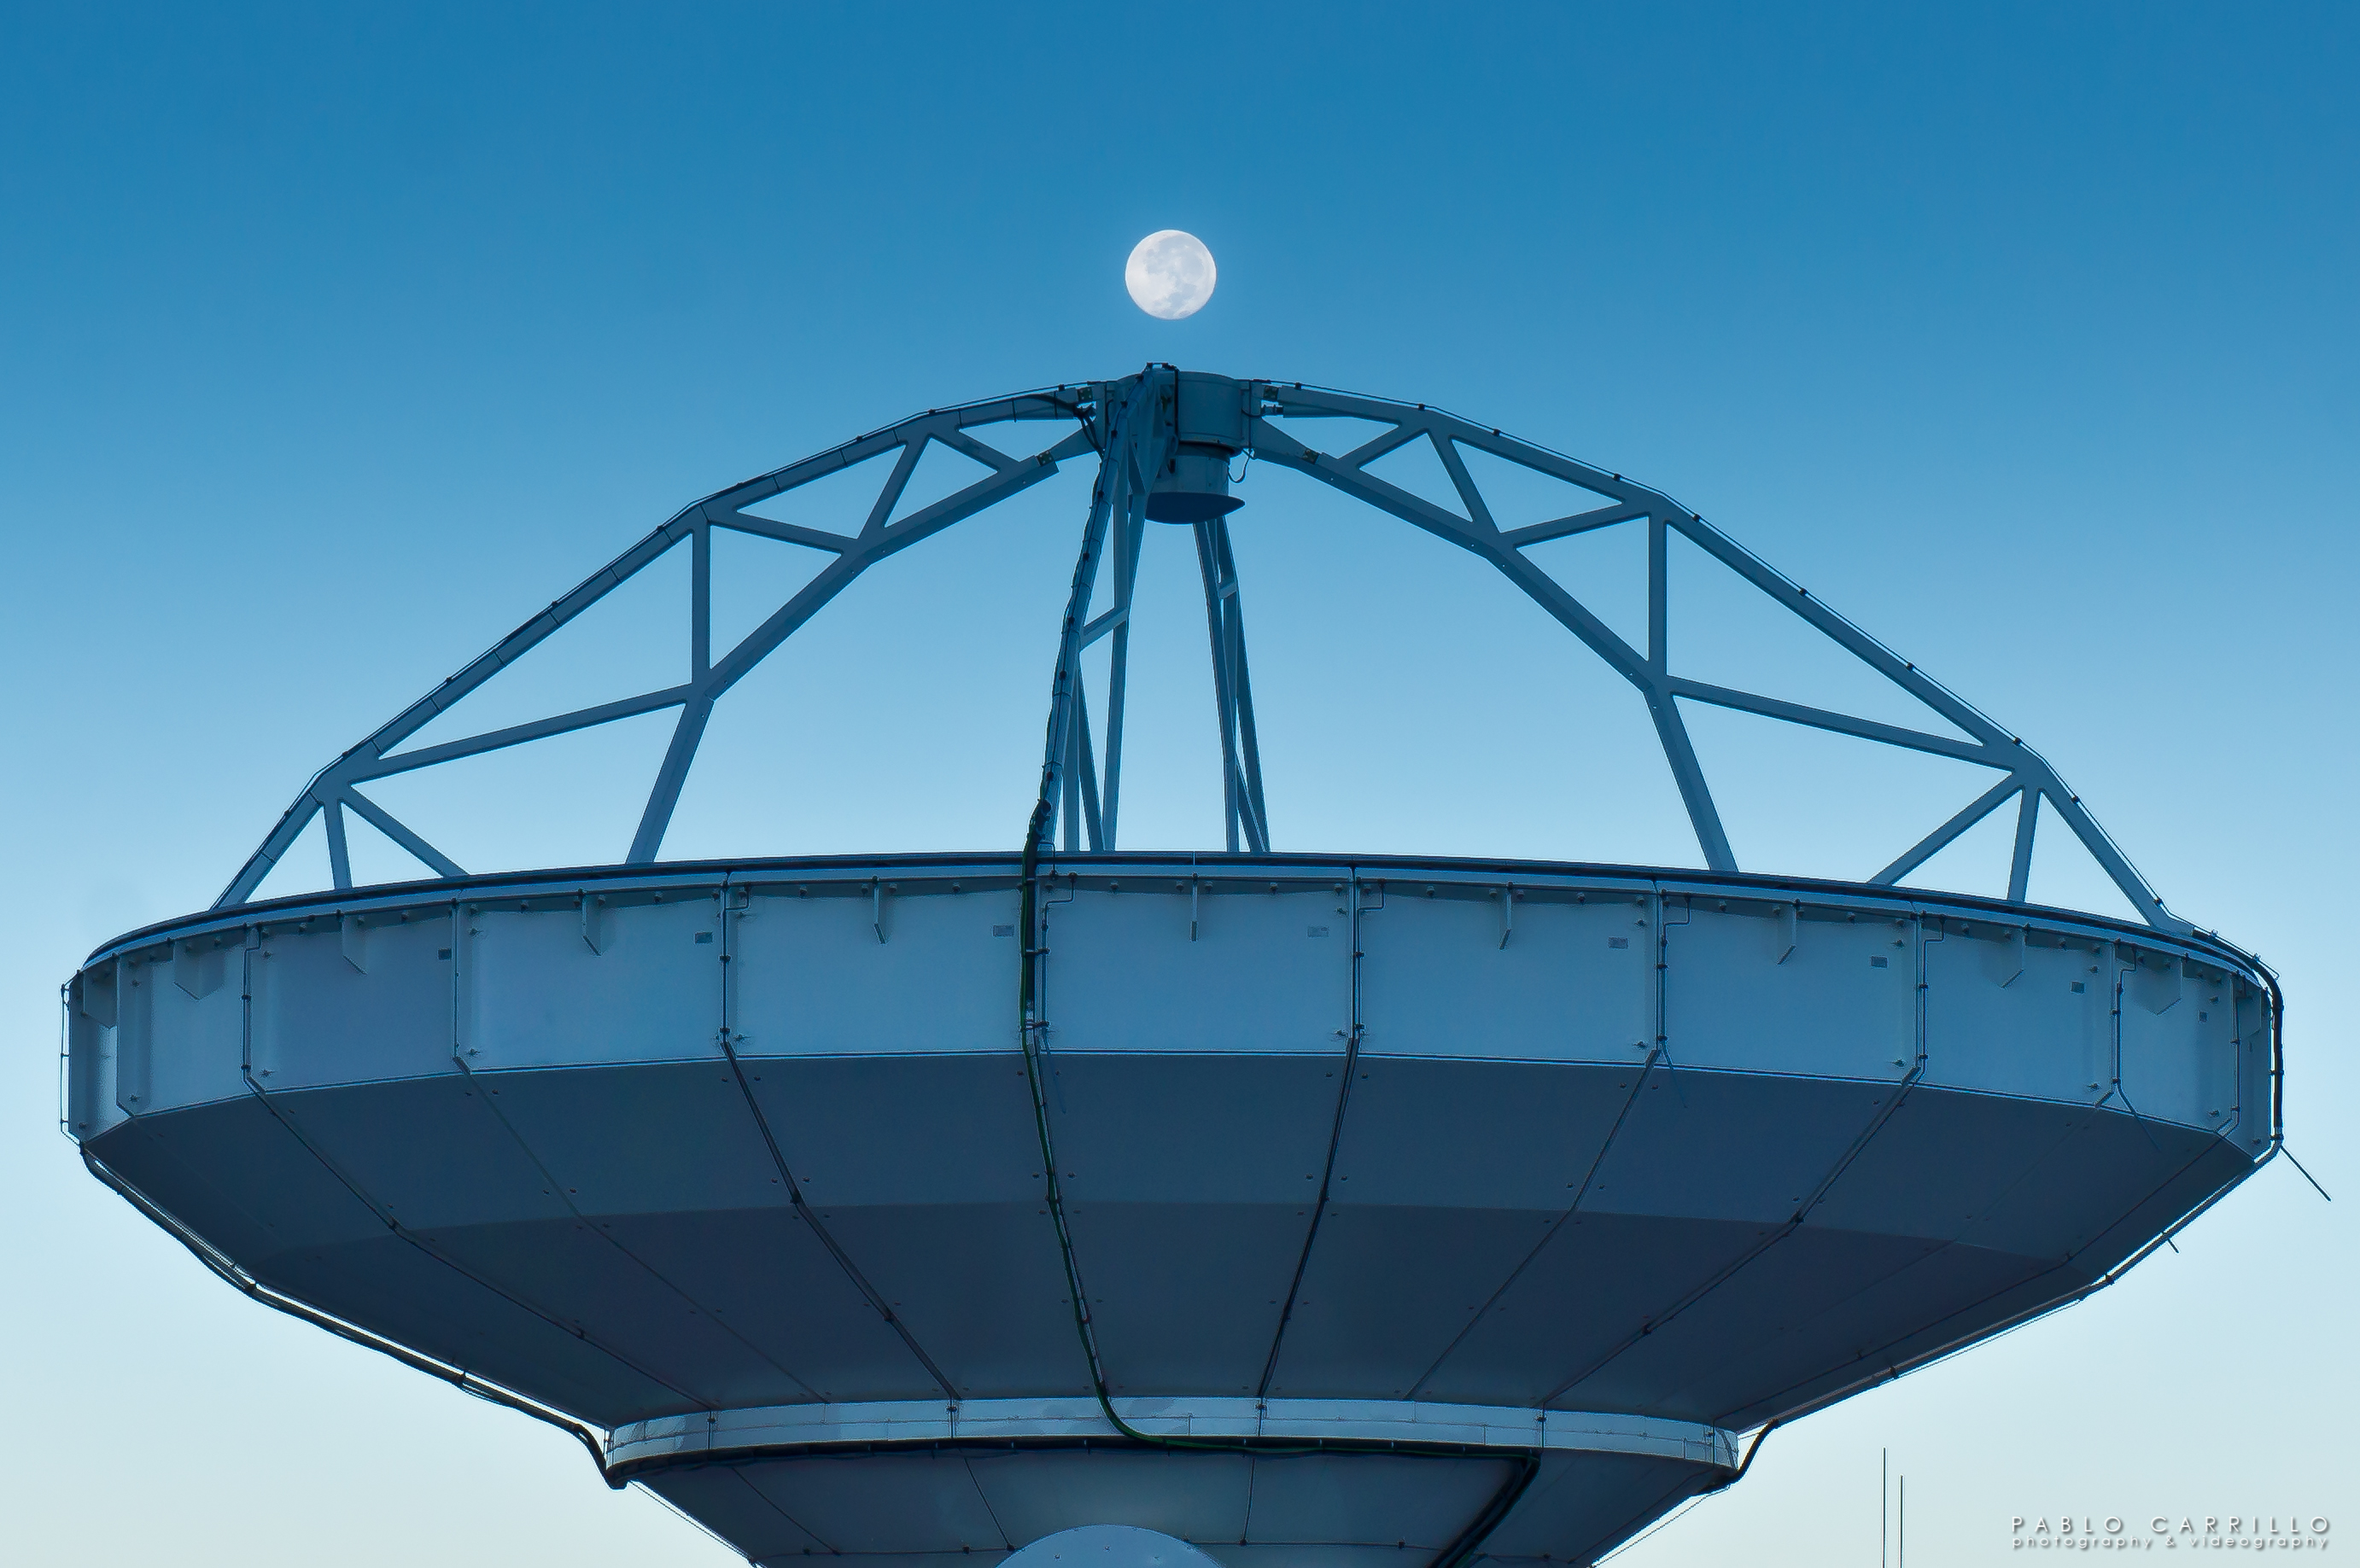

Moonrise above North American Antenna at ALMA’s high site

Credit: NRAO/AUI/NSF